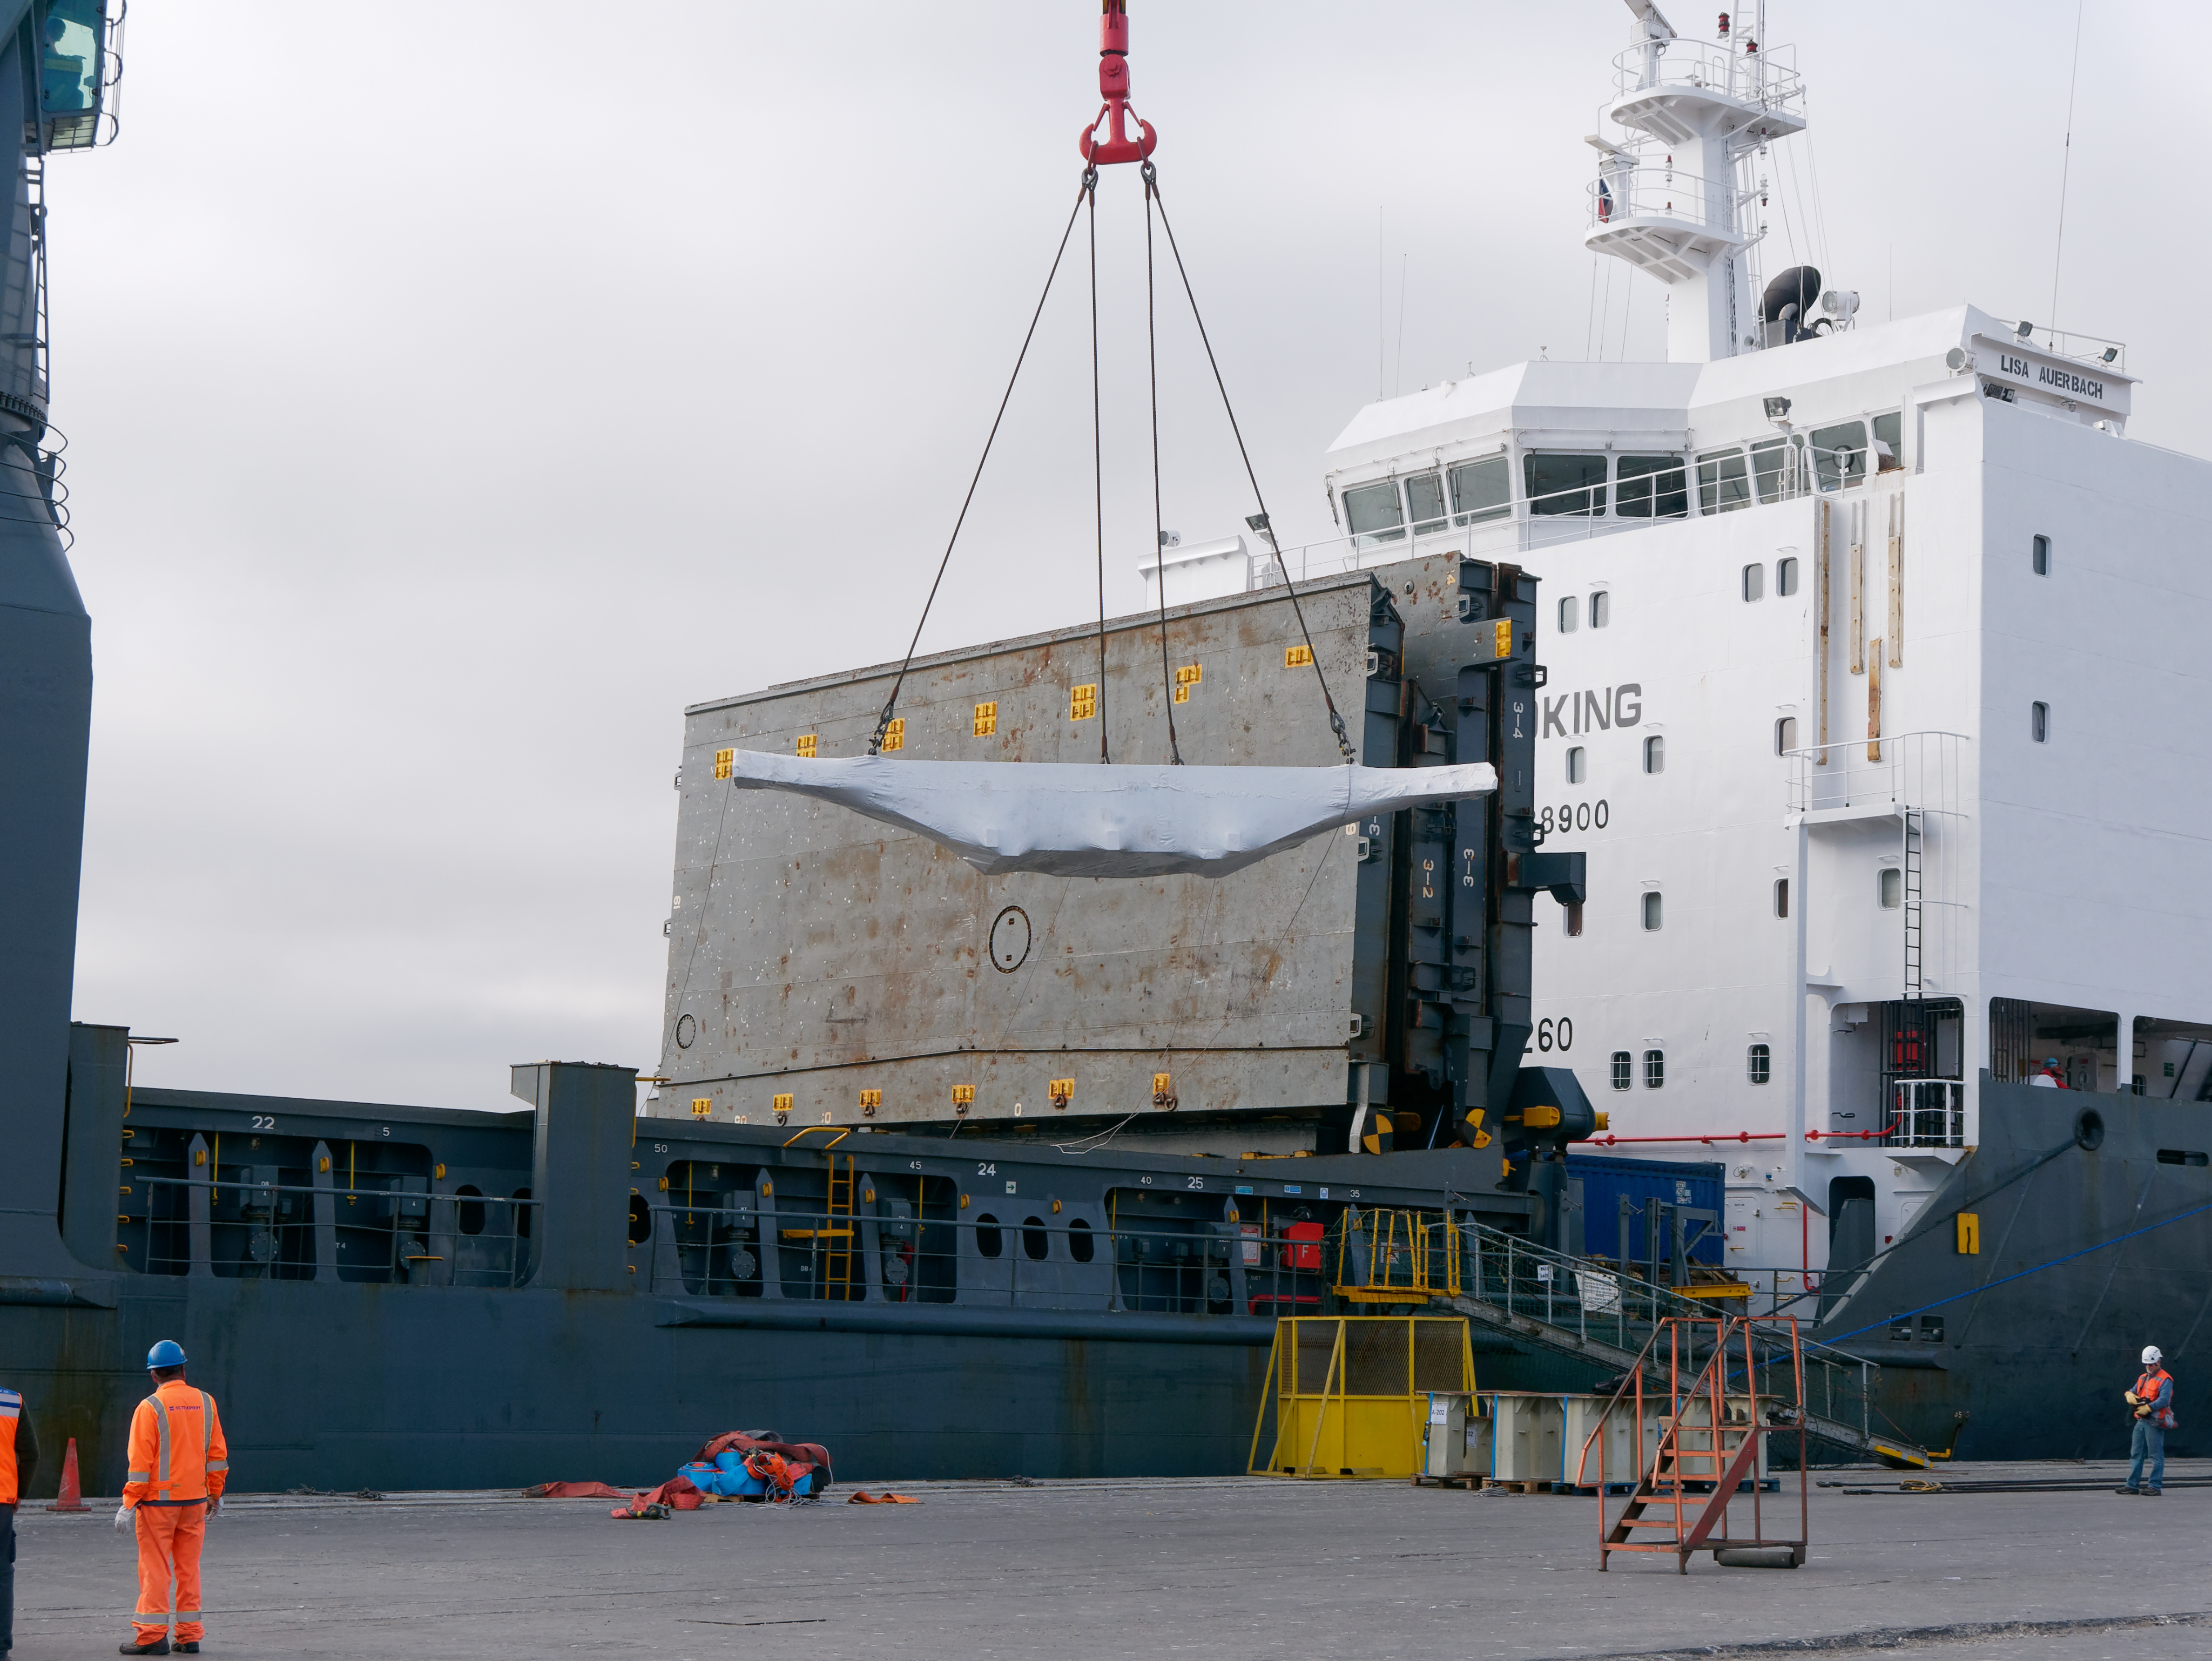

TMA Arrives in Coquimbo

On September 7, 2019, the ship carrying the LSST Telescope Mount Assembly (TMA) arrived in Coquimbo. The TMA was manufactured in Spain, and was disassembled into smaller pieces for shipping. Each piece was marine-wrapped to protect it during transport. Now the pieces will be loaded onboard a fleet of transport vehicles which will carry them to the LSST summit facility on Cerro Pachón.

Credit: Rubin Observatory/NSF/AURA